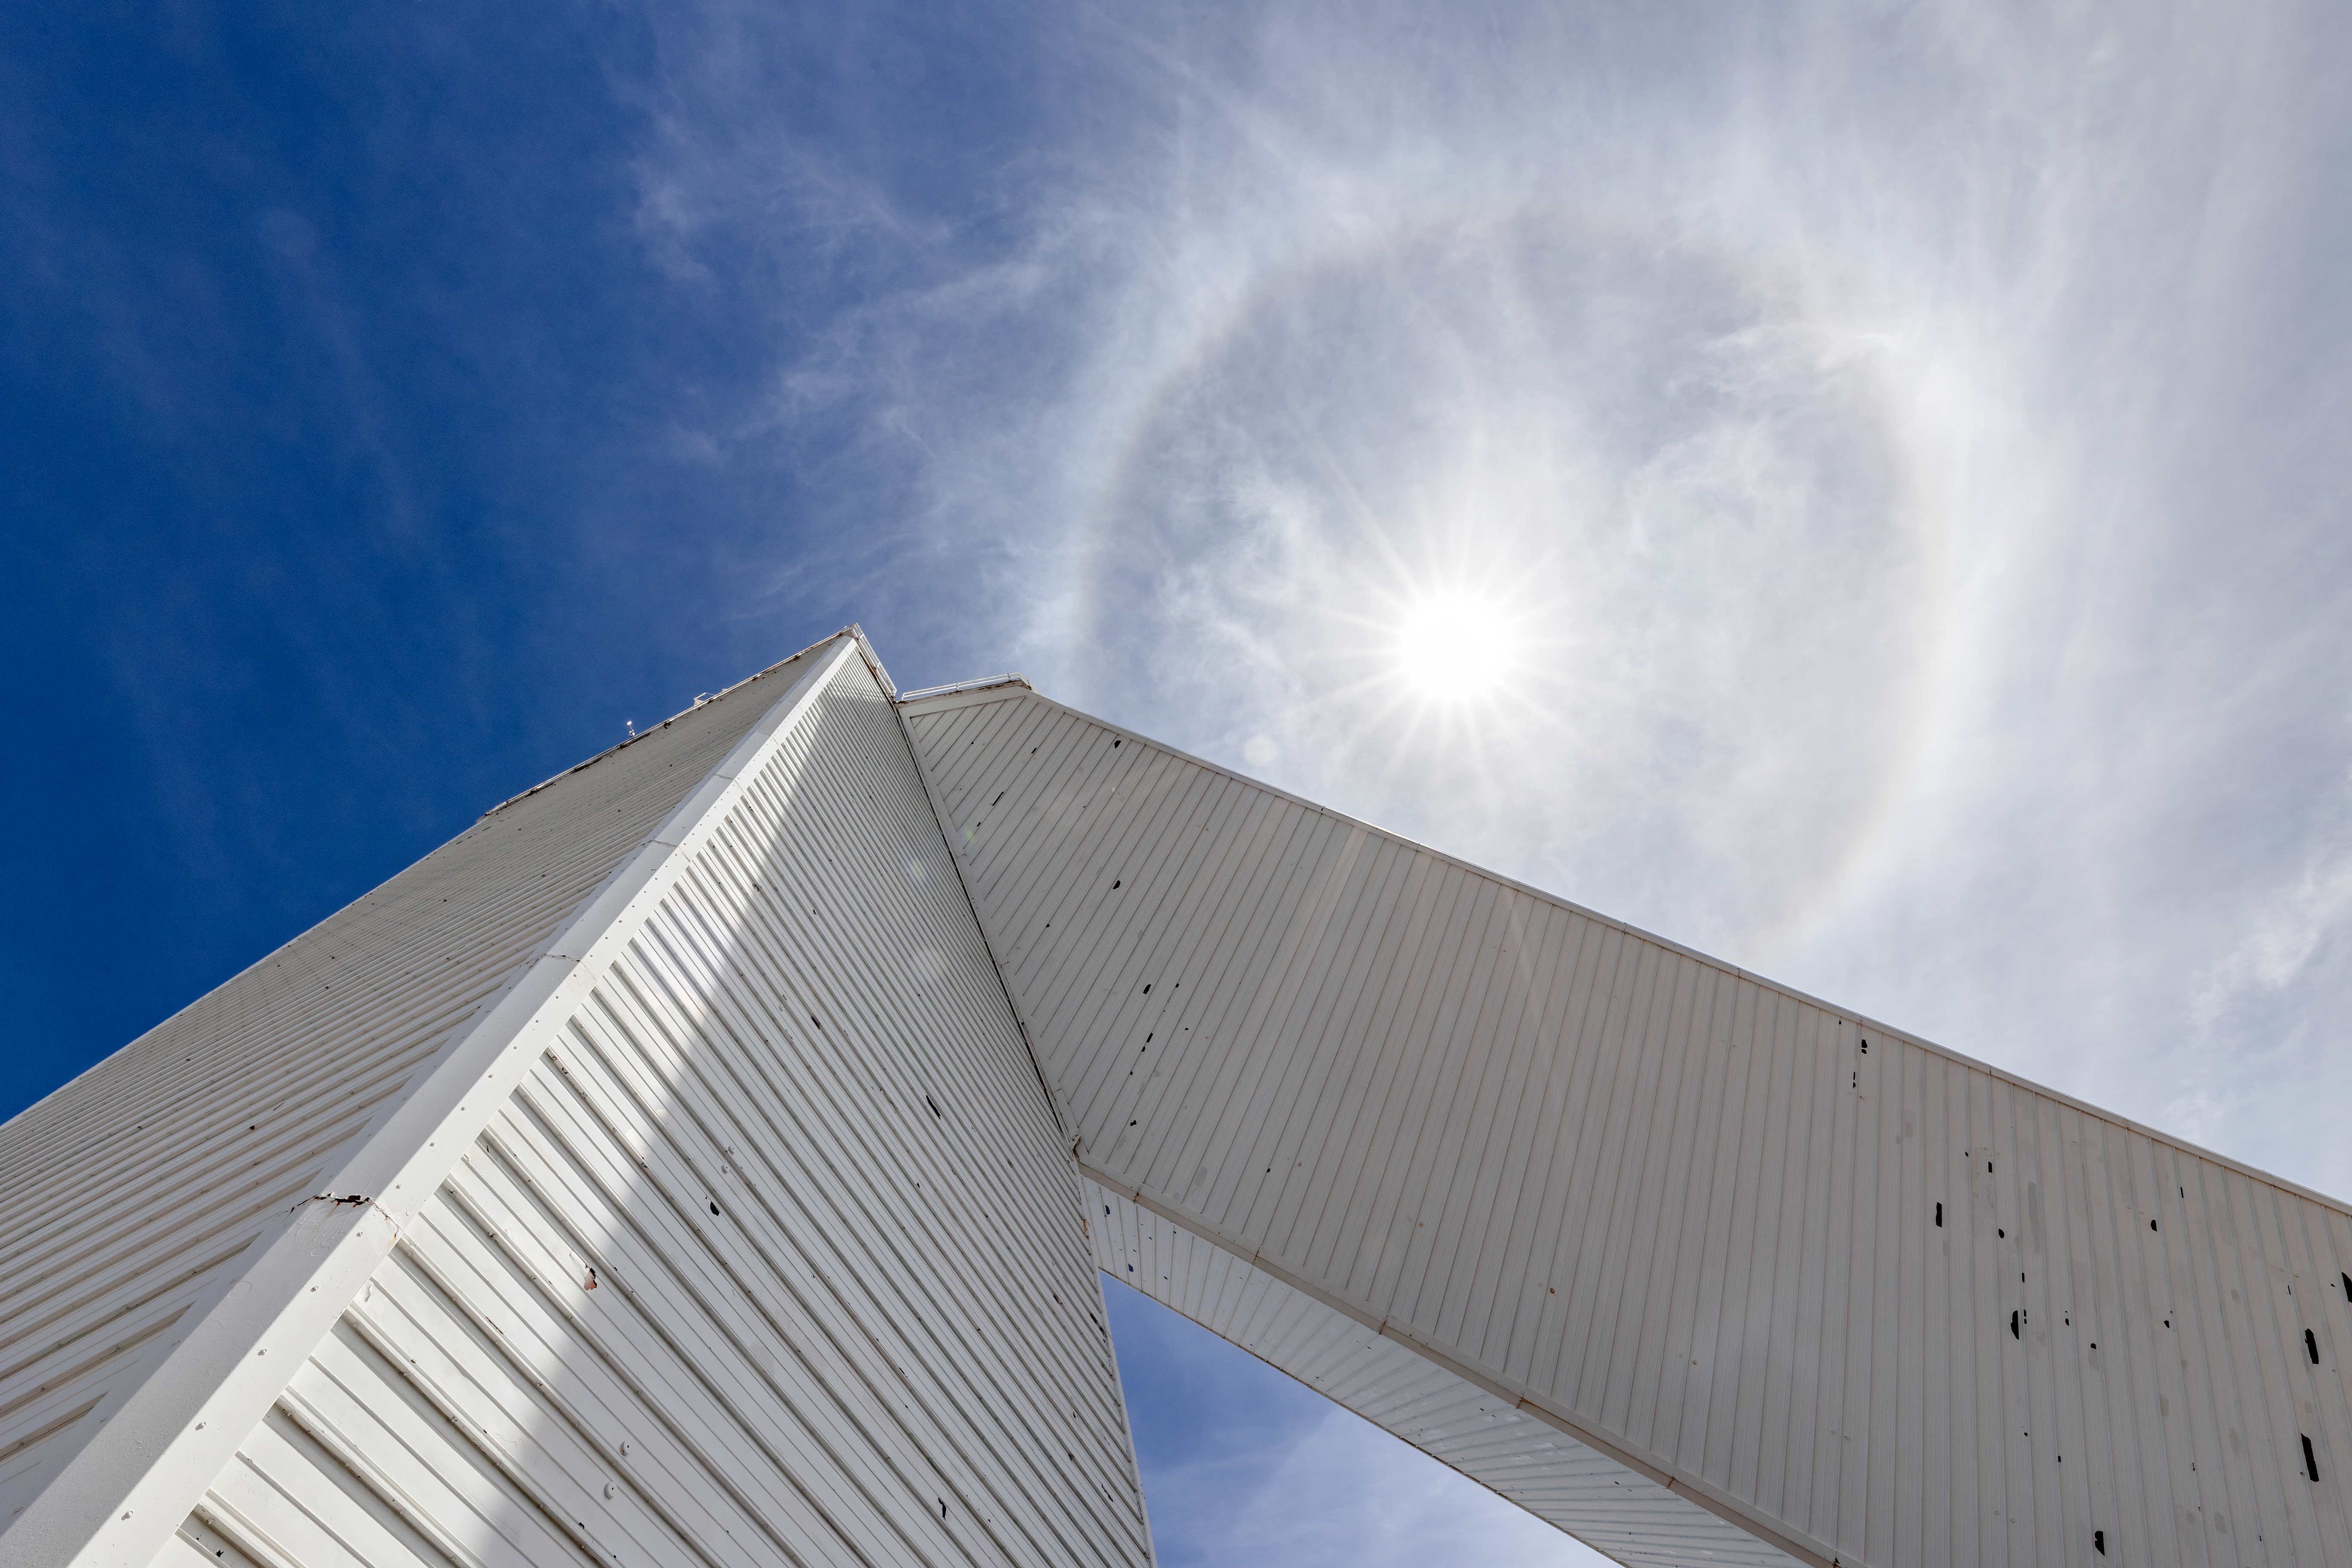

Under the McMath-Pierce Solar Telescope

A look at the McMath-Pierce Solar Telescope from below underneath the Sun at Kitt Peak National Observatory in Arizona.

Credit: KPNO/NOIRLab/NSF/AURA/T. Slovinský